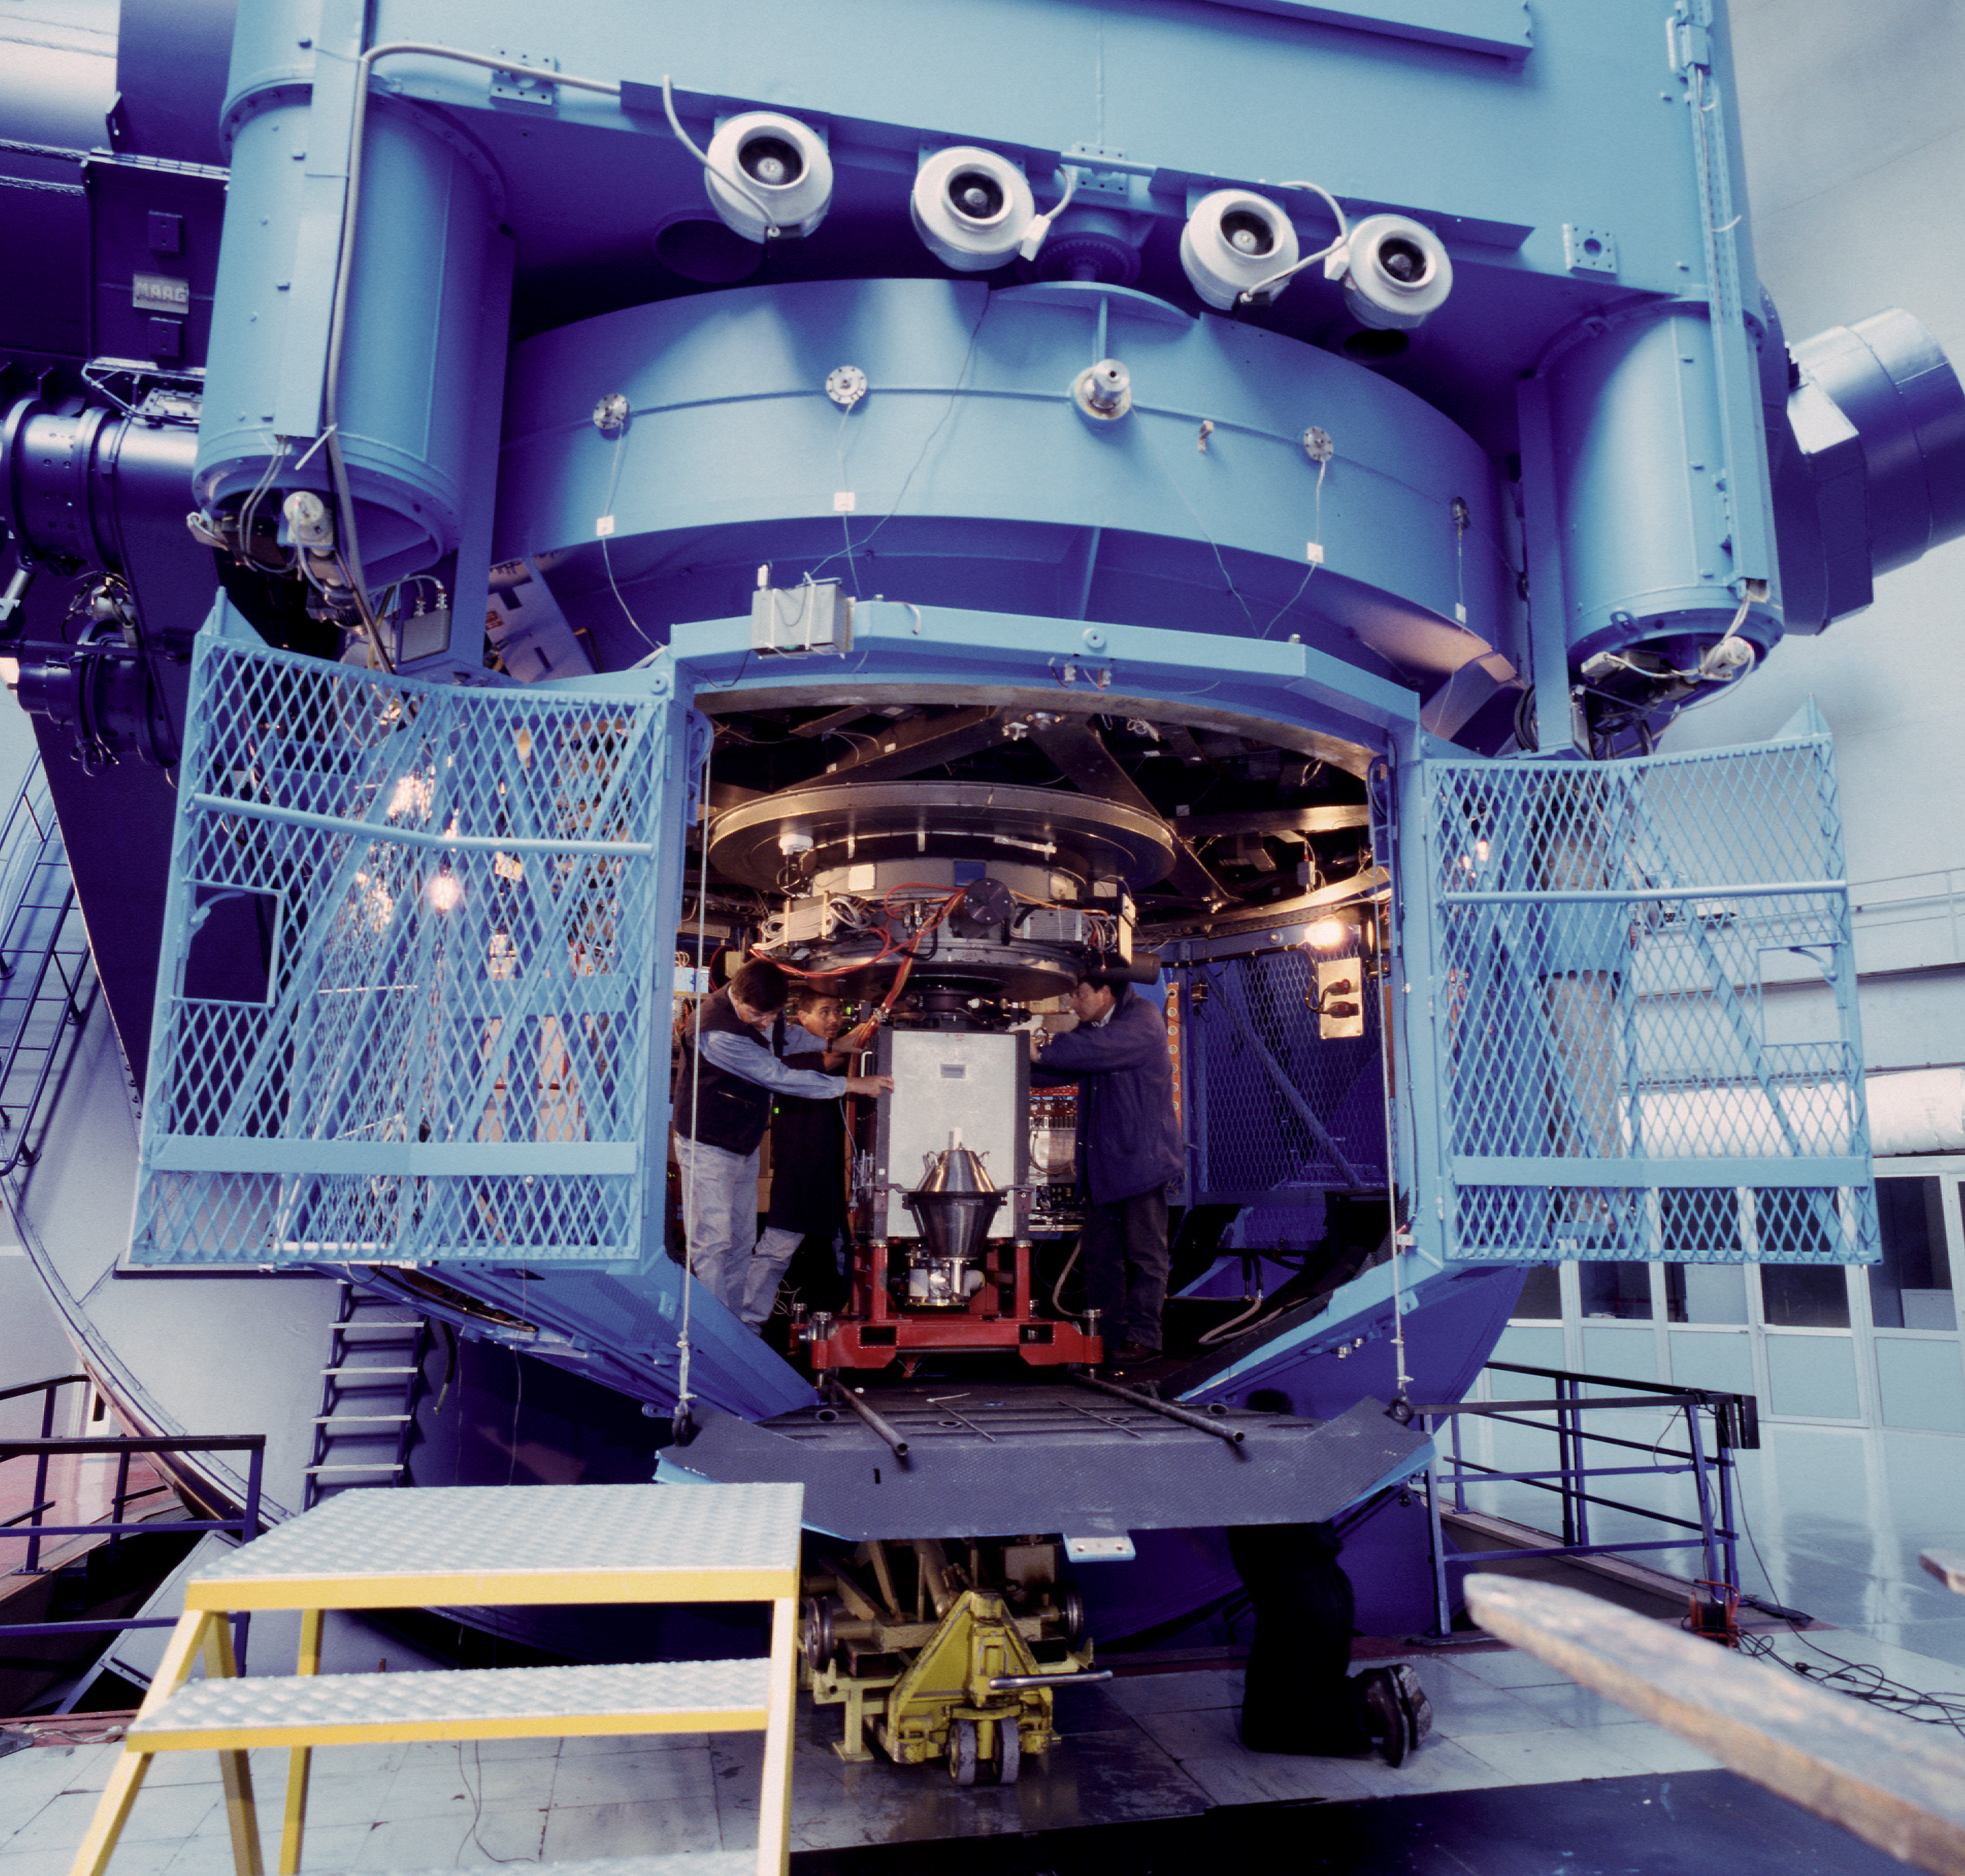

The ESO 3.6-metre telescope Cassegrain cage

ESO 3.6m - Cassegrain Cage with the EFOSC2 instrument, which was moved to the NTT in 2008.

Credit: ESO